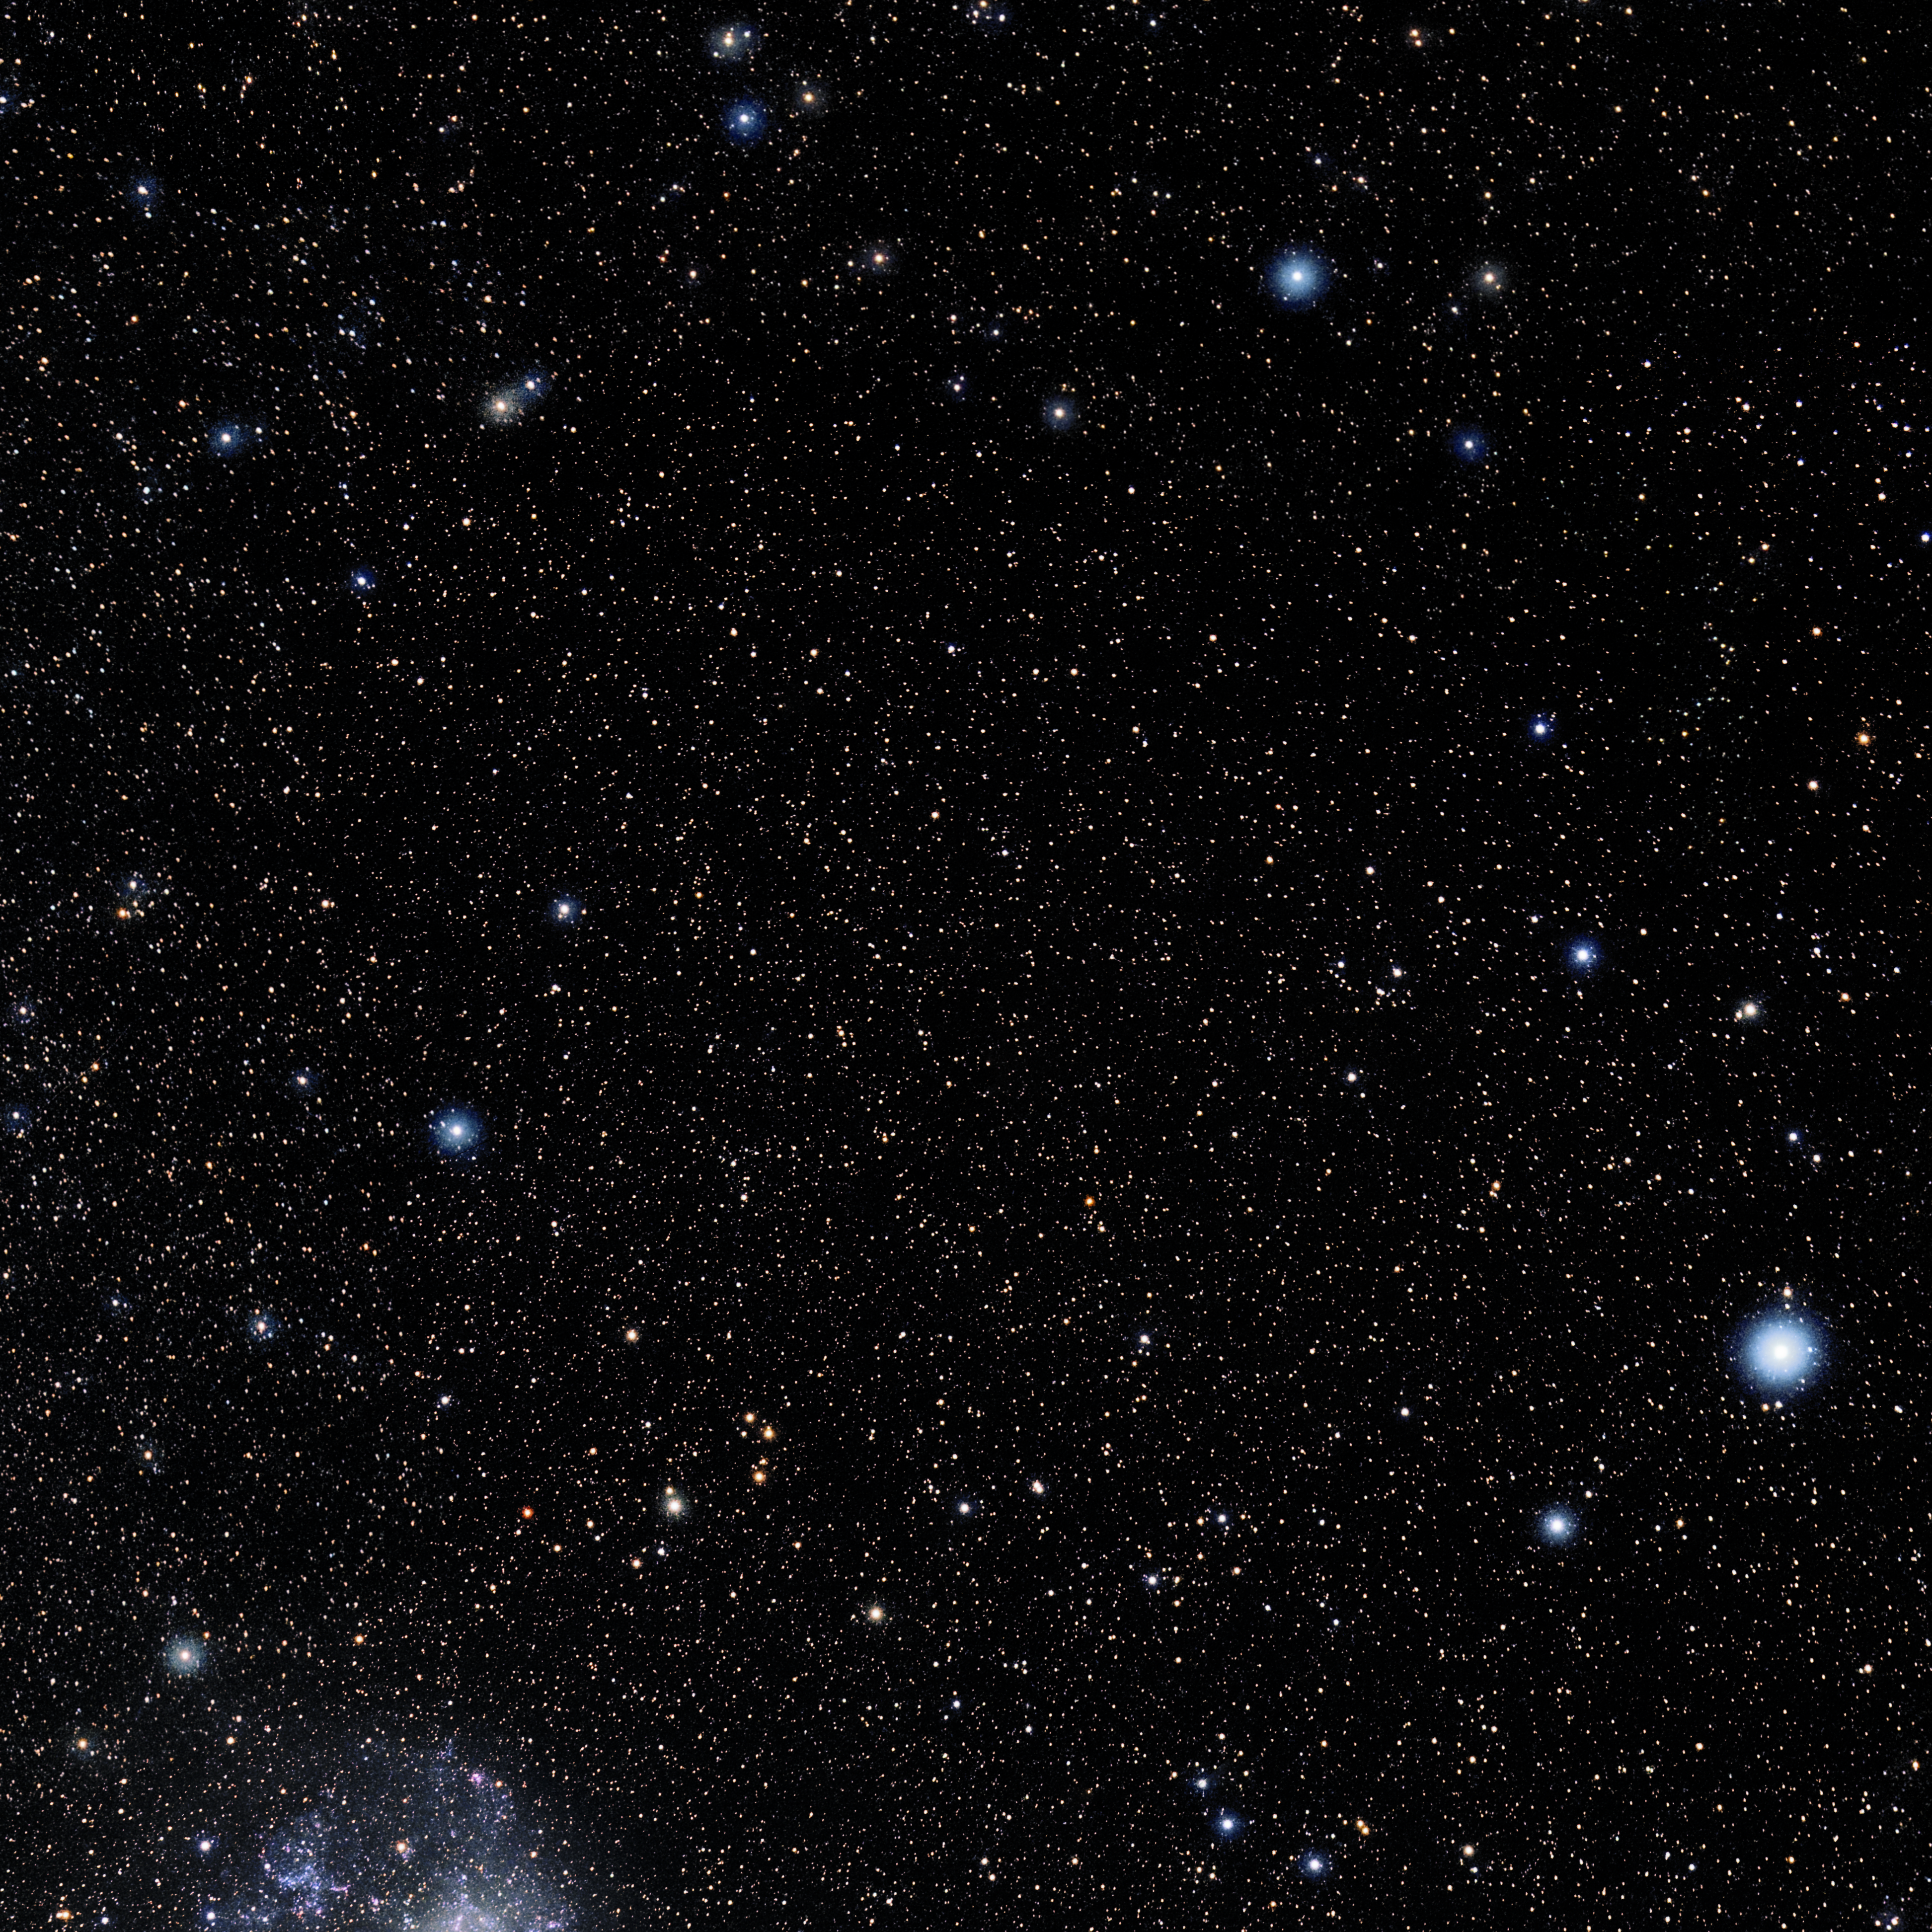

Horologium

Photo of the constellation Horologium produced by NOIRLab in collaboration with Eckhard Slawik, a German astrophotographer. Here is the annotated version.

Credit: E. Slawik/NOIRLab/NSF/AURA/M. Zamani